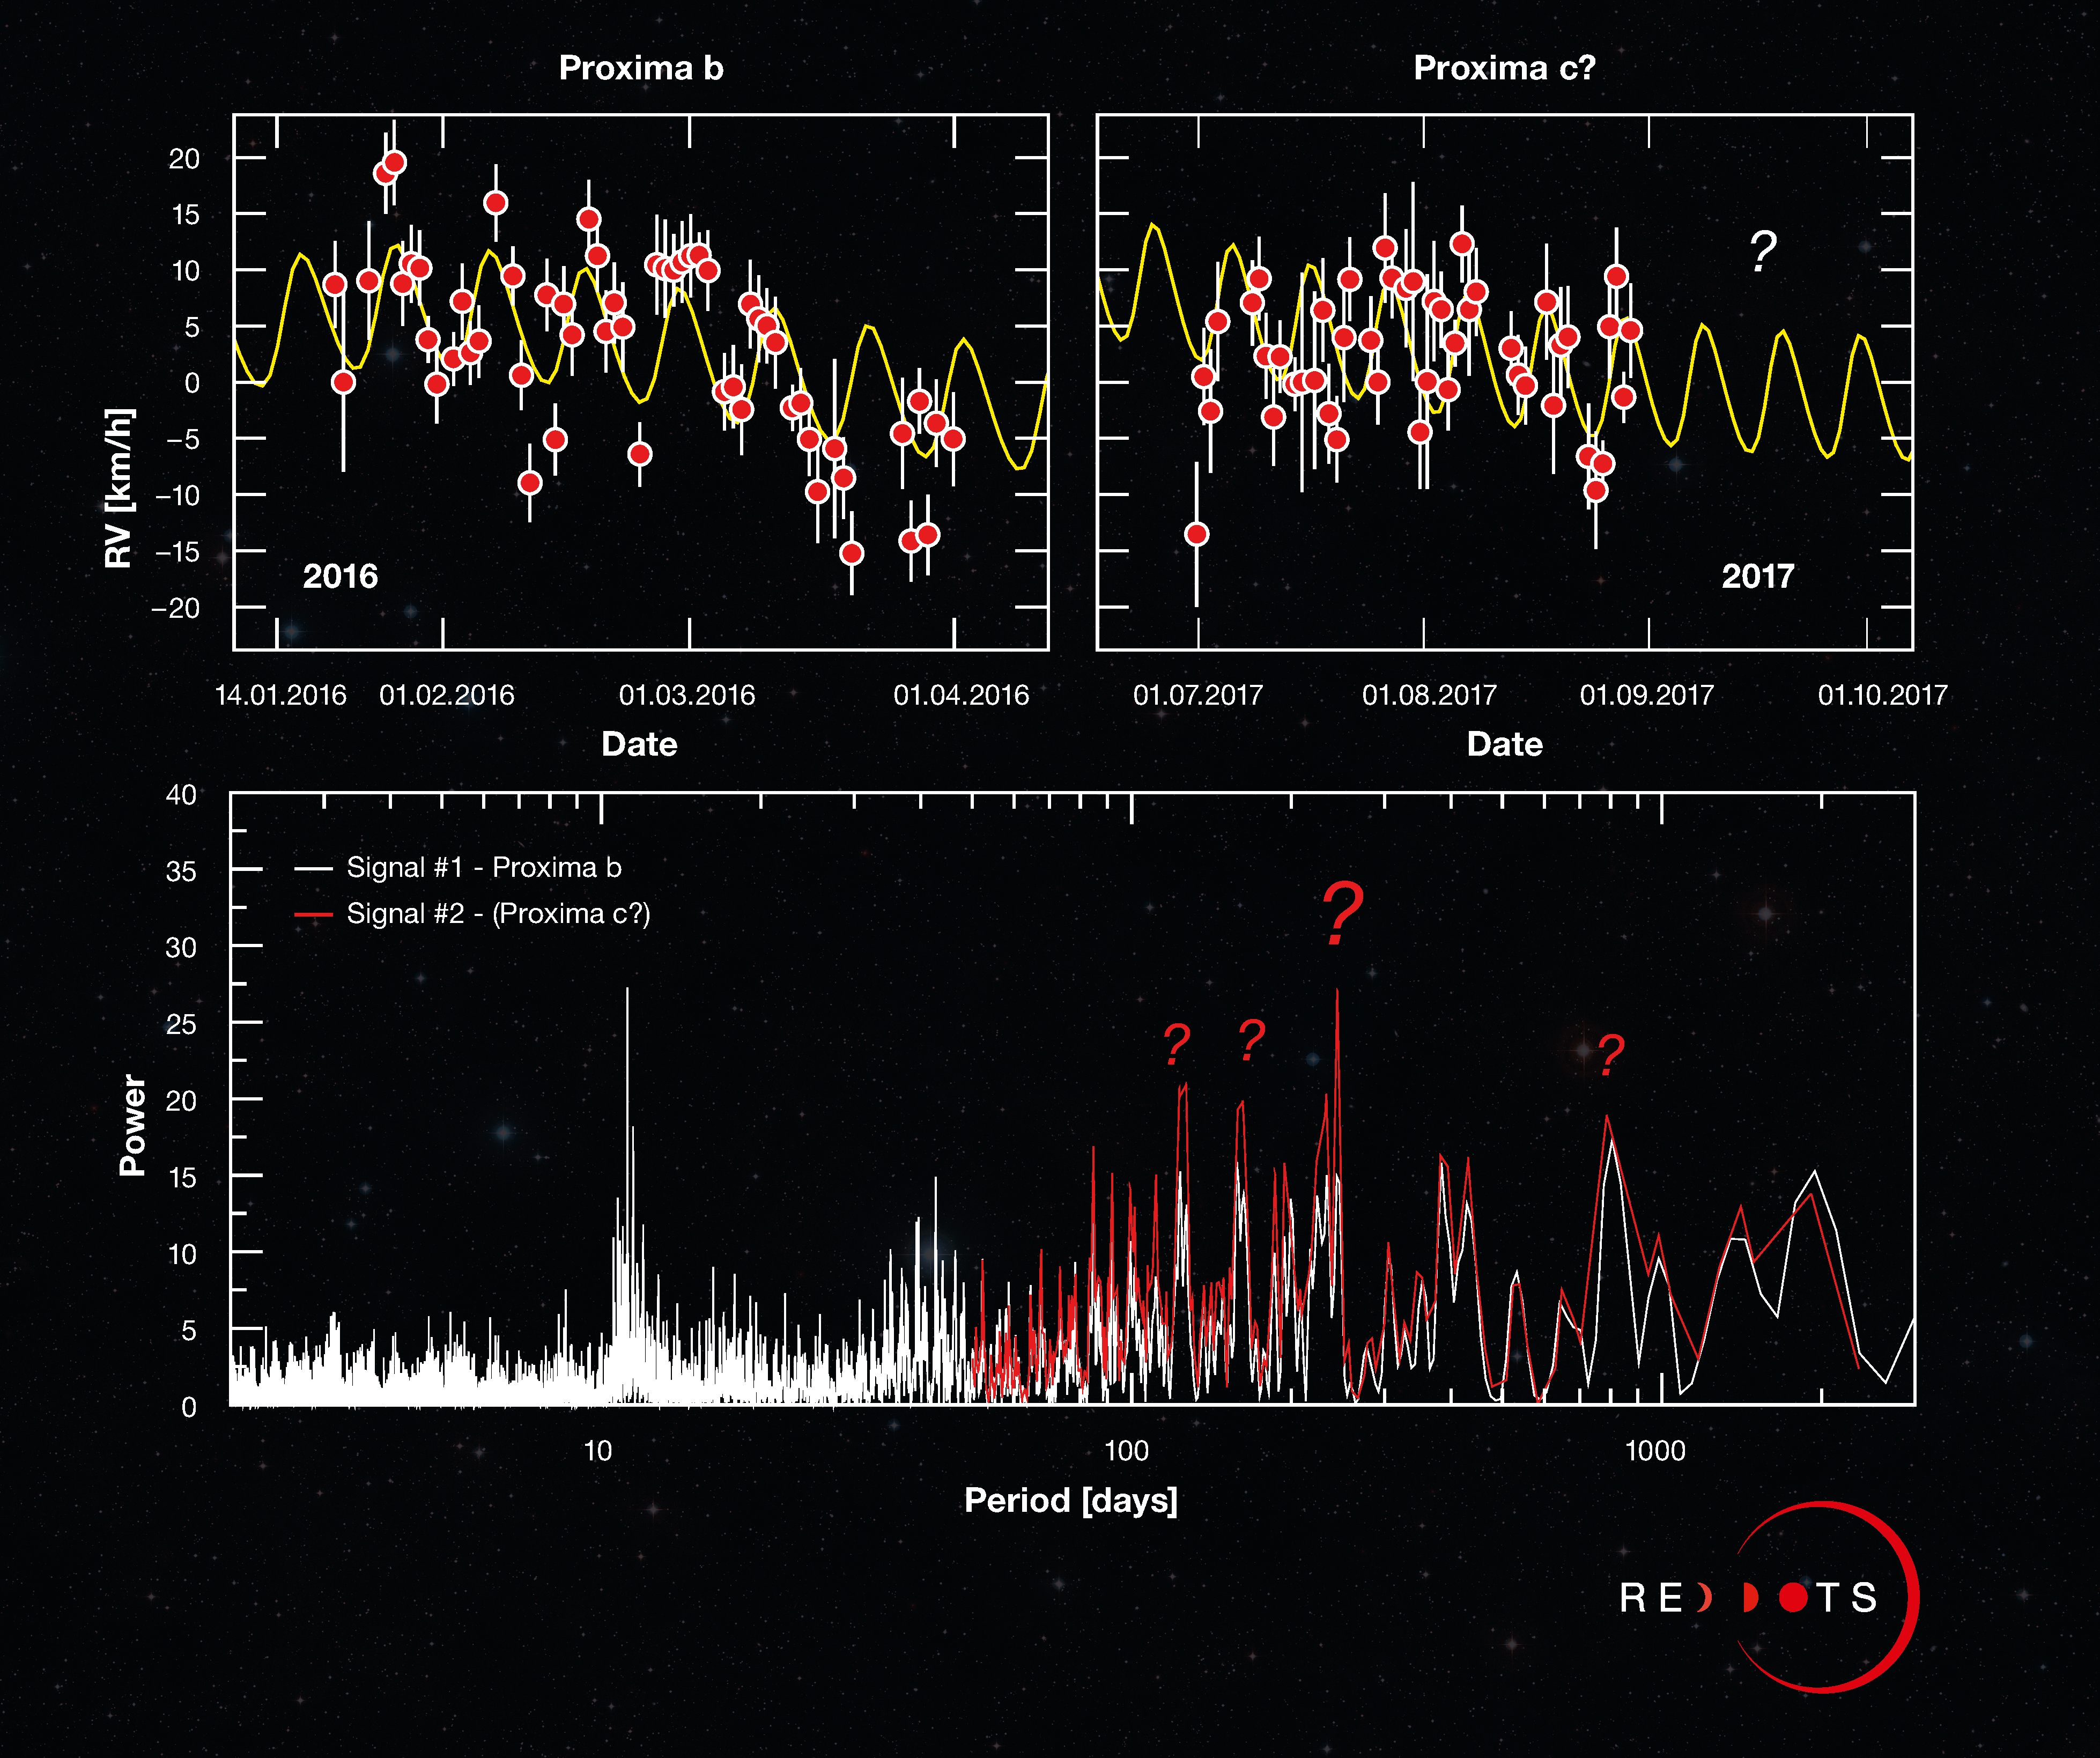

Do-it-yourself Science — is Proxima c hiding in this graph?

This unusual Picture of the Week showcases the latest data gathered by ESO’s exoplanet hunter, the High Accuracy Radial velocity Planet Searcher (HARPS), during the ongoing Red Dots campaign, a search for terrestrial planets around our nearest three red dwarf stars: Proxima Centauri, Barnard’s Star, and Ross 154. The campaign was launched earlier in 2017 to build on the 2016 discovery of Proxima b around our nearest stellar neighbour, Proxima Centauri. Red Dots is designed as an open notebook science experiment, meaning the public has access to the data and can even contribute observations. Can you see a new exoplanet in these data of Proxima Centauri?

By carefully tracing the movement of a star over time, graphs like these can reveal the presence of exoplanets. Just as a star pulls on its orbiting planets using gravity, planets pull on the star, causing the star to wobble and shift the wavelength of its light by a small but measureable amount. By analysing the predictable, repeating changes, astronomers can infer the presence of a planet. The top left graph displays the 2016 data that confirmed the existence of Proxima b, showing how the planet is causing its parent star, Proxima Centauri, to move towards and away from Earth over time. The curved line represents the wobbling signal of the star, with the regular pattern of changing radial velocities (RV) repeating every 11.2 days.

The top right graph shows new measurements made with HARPS during the Red Dots campaign. The new data once again confirms Proxima b’s signal (in yellow), but also includes additional data patterns — visible here as a downward slope in both the 2016 and 2017 data points — hinting that there may be more to be discovered. To make a firmer statement on what is causing these patterns, astronomers need to use quantitative mathematical tools.

One such mathematical tool is called a periodogram, which searches for repeating signals in the data — displayed here as prominent peaks — that indicate the presence of a planet. The graph on the bottom panel shows the periodogram for the new data. The first signal (in white) corresponds to Proxima b. The second set of possible periods (in red), of around 200 days, are produced from patterns seen in the top panels. The presence of multiple peaks of similar heights means a signal cannot be precisely pinpointed and that its origin remains unclear.

The project will continue acquiring measurements until the end of September this year. You can follow along as the Red Dots campaign unfolds and even contribute observations via the Red Dots website, Facebook, or Twitter accounts.

Credit: ESO/G. Anglada-Escudé